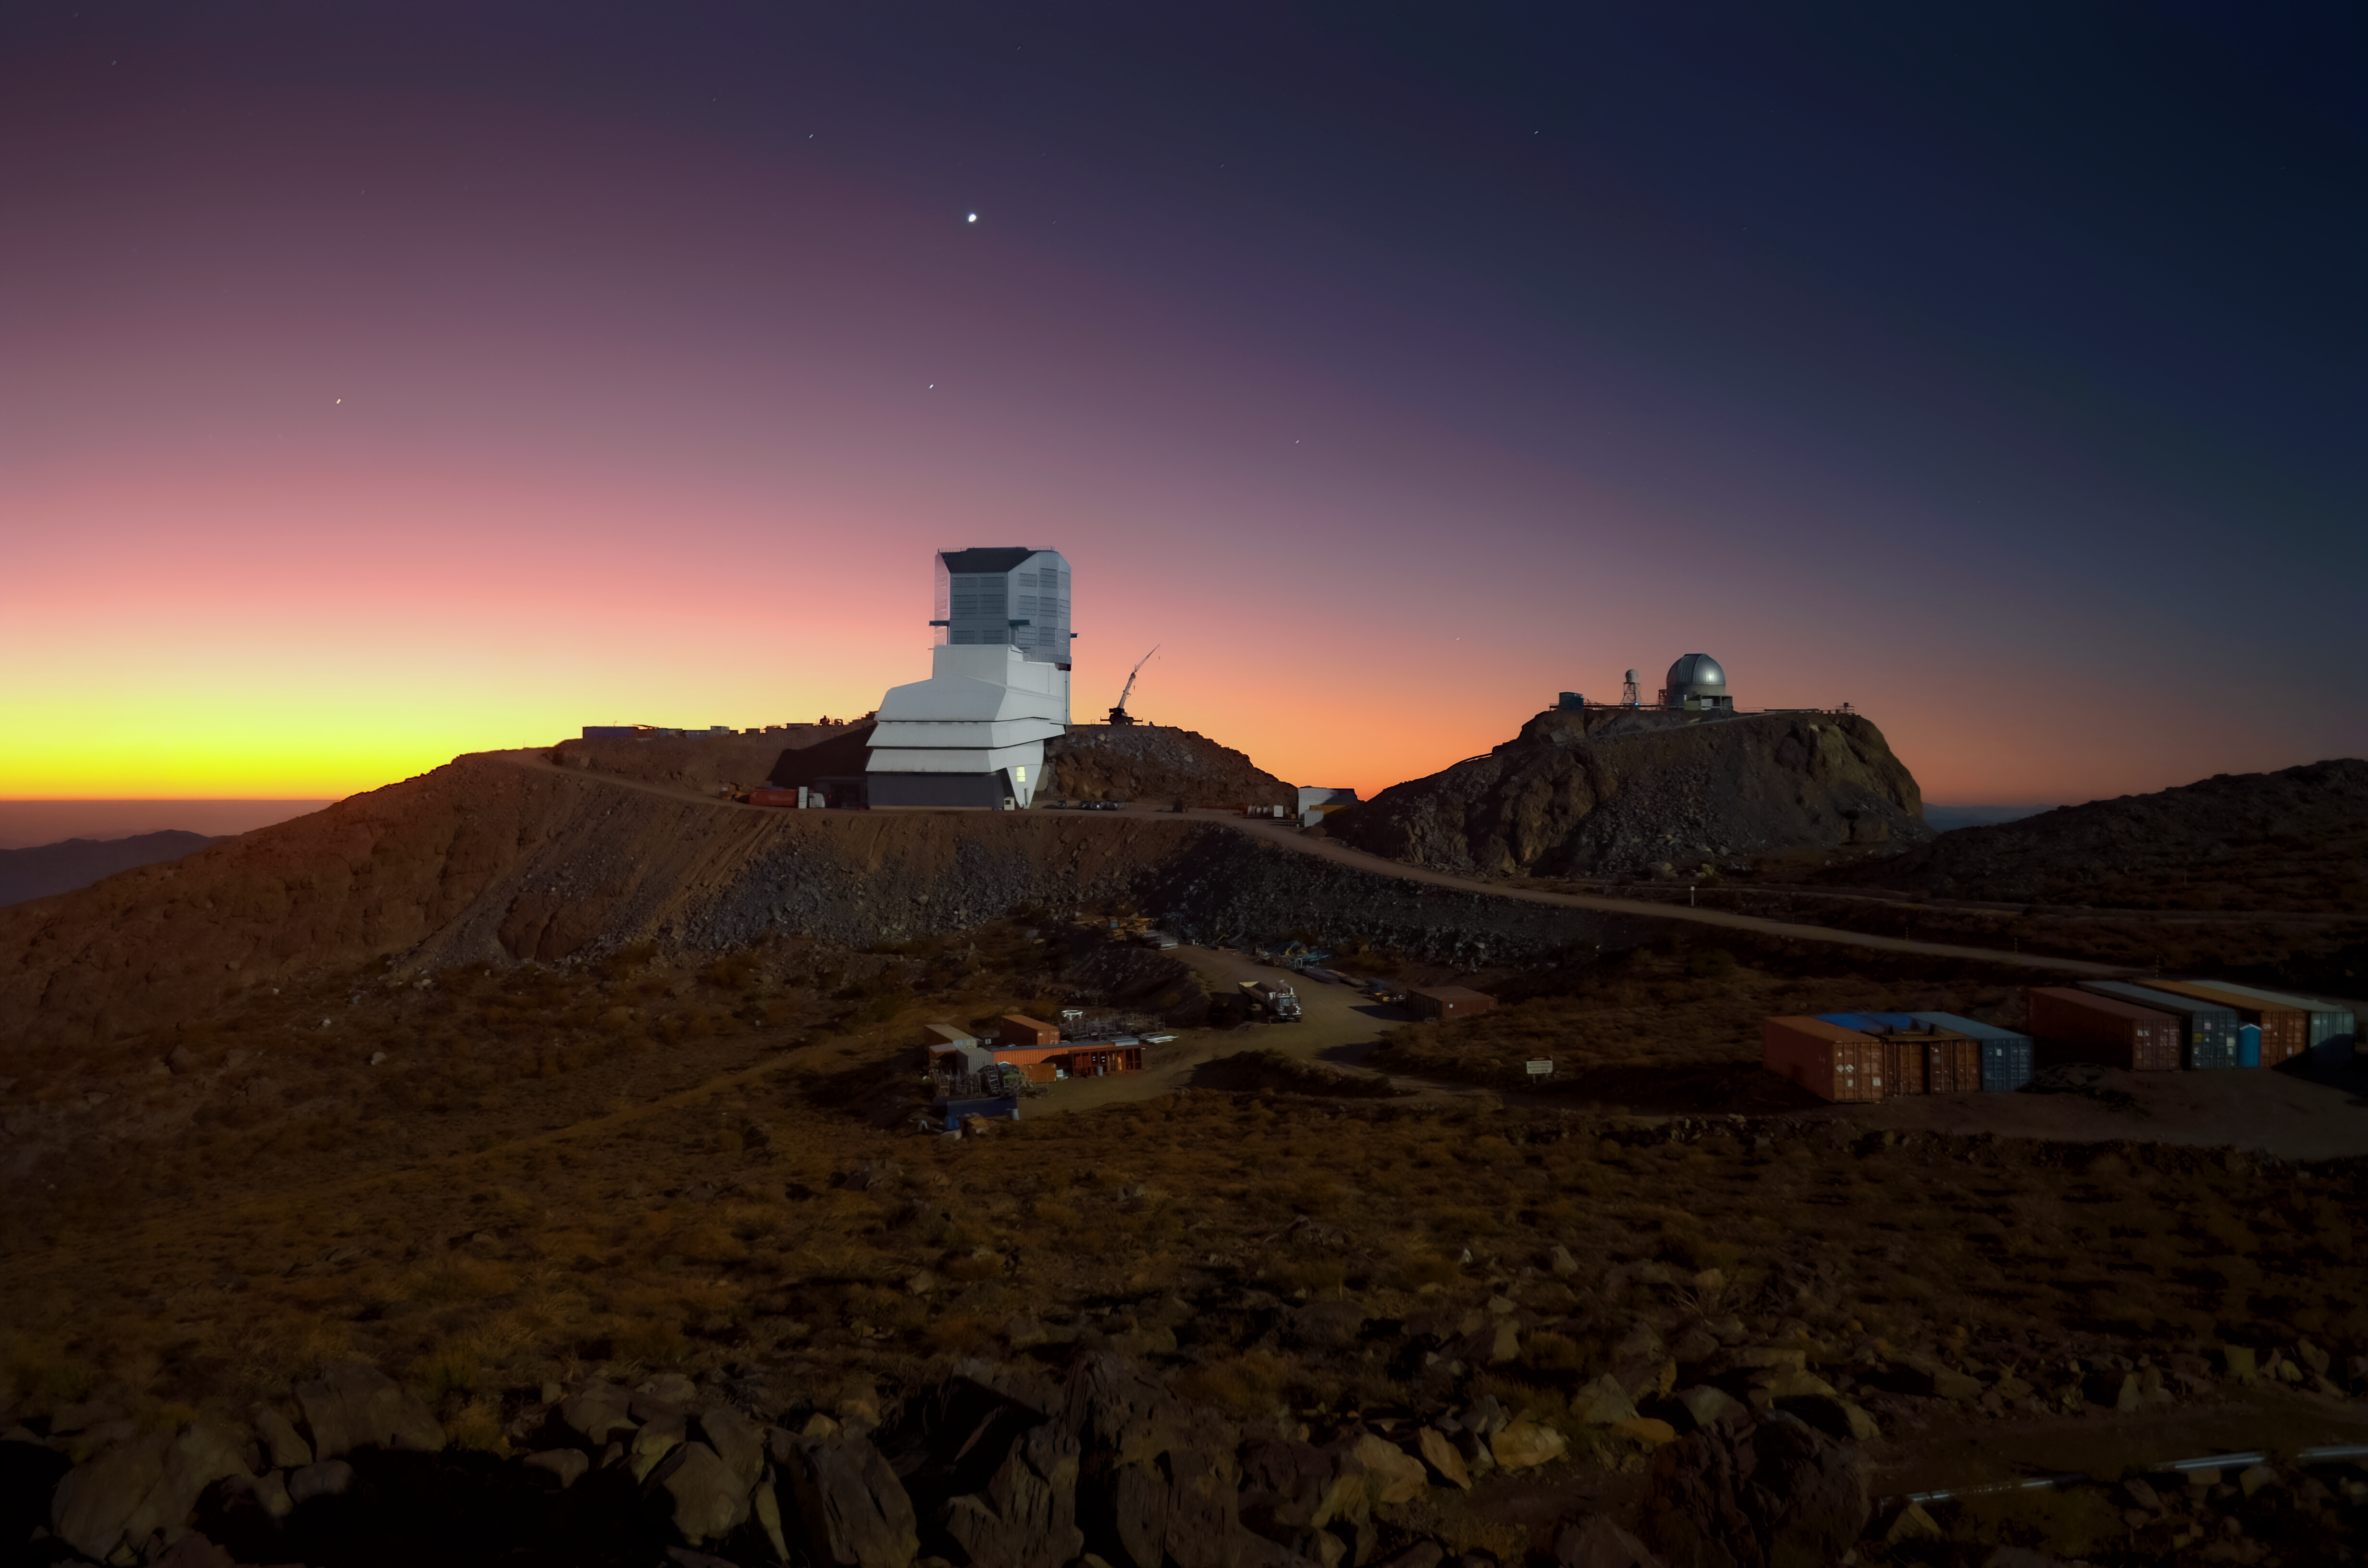

Rubin Observatory and Venus at sunset

Vera C. Rubin Observatory and Venus at sunset.

Credit: RubinObs/NOIRLab/SLAC/NSF/DOE/AURA